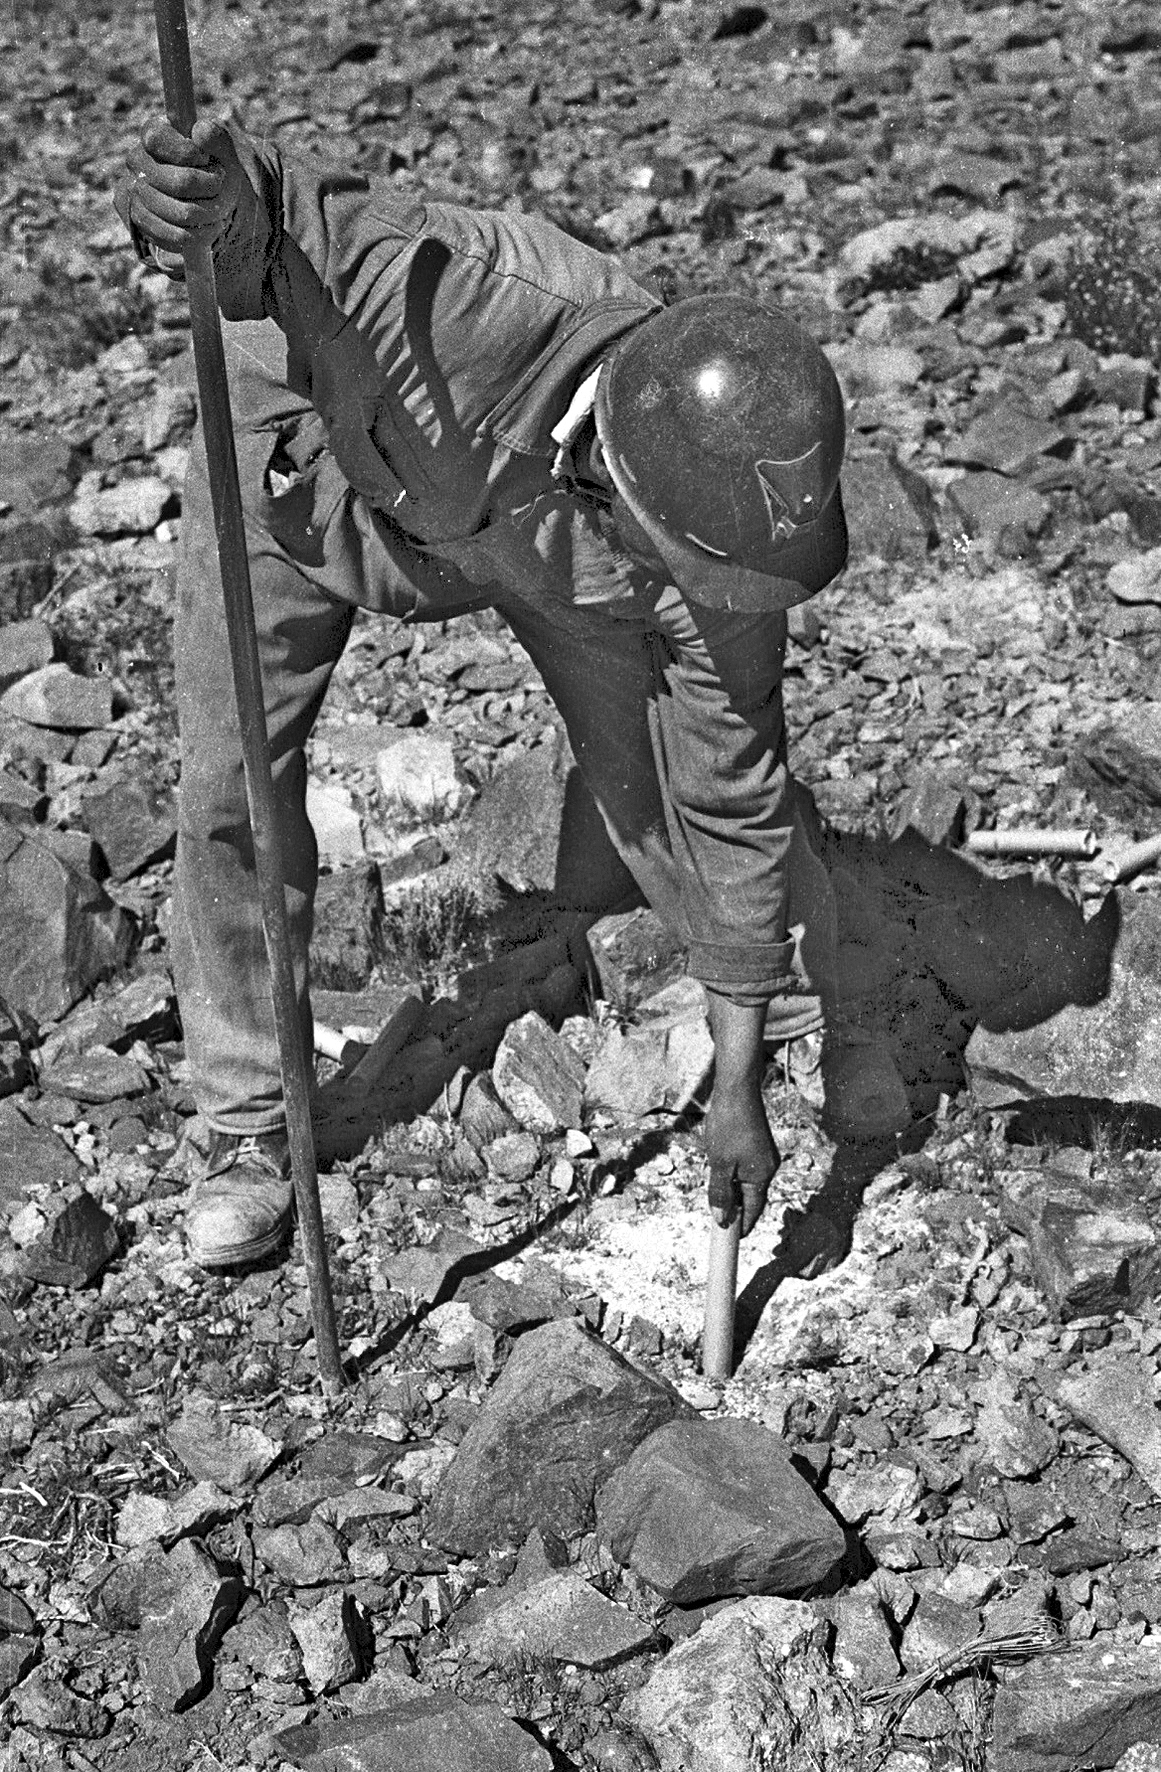

Worker during La Silla Observatory construction

Working on the construction of La Silla observatory.

Credit: ESO